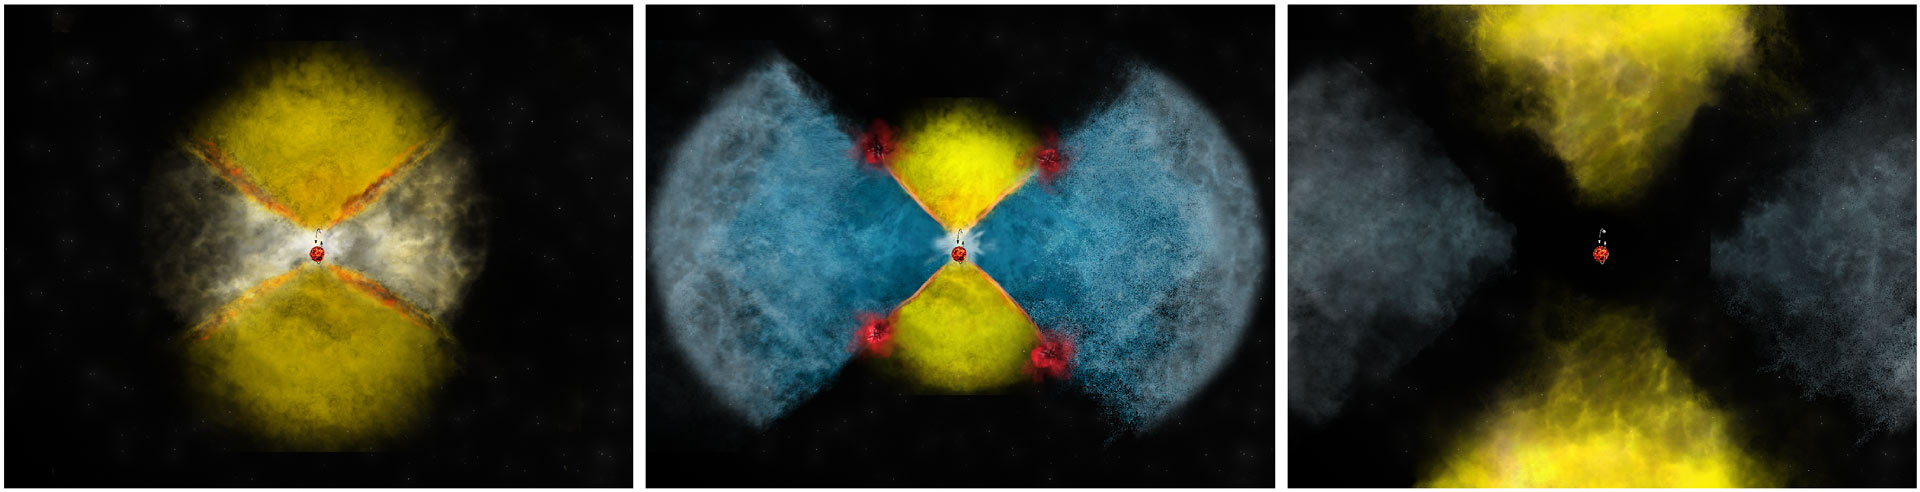

Unraveling the Mystery of Nova Gamma Rays

The complex explosion and gas collisions in nova V959 Mon is illustrated here. In the first days of the nova explosion, dense, relatively slow-moving material is expelled along the binary star system's equator (yellow material in left panel). Over the next several weeks, fast winds pick up and are blown off the binary, but they are funneled along the binary star system's poles (blue material in central panel). The equatorial and polar material crashes together at their intersection, producing shocks and gamma-ray emission (red regions in central panel). Finally, at later times, the nova stops blowing a wind, and the material drifts off into space, the fireworks finished (right panel).

Credit: Bill Saxton, NRAO/AUI/NSF